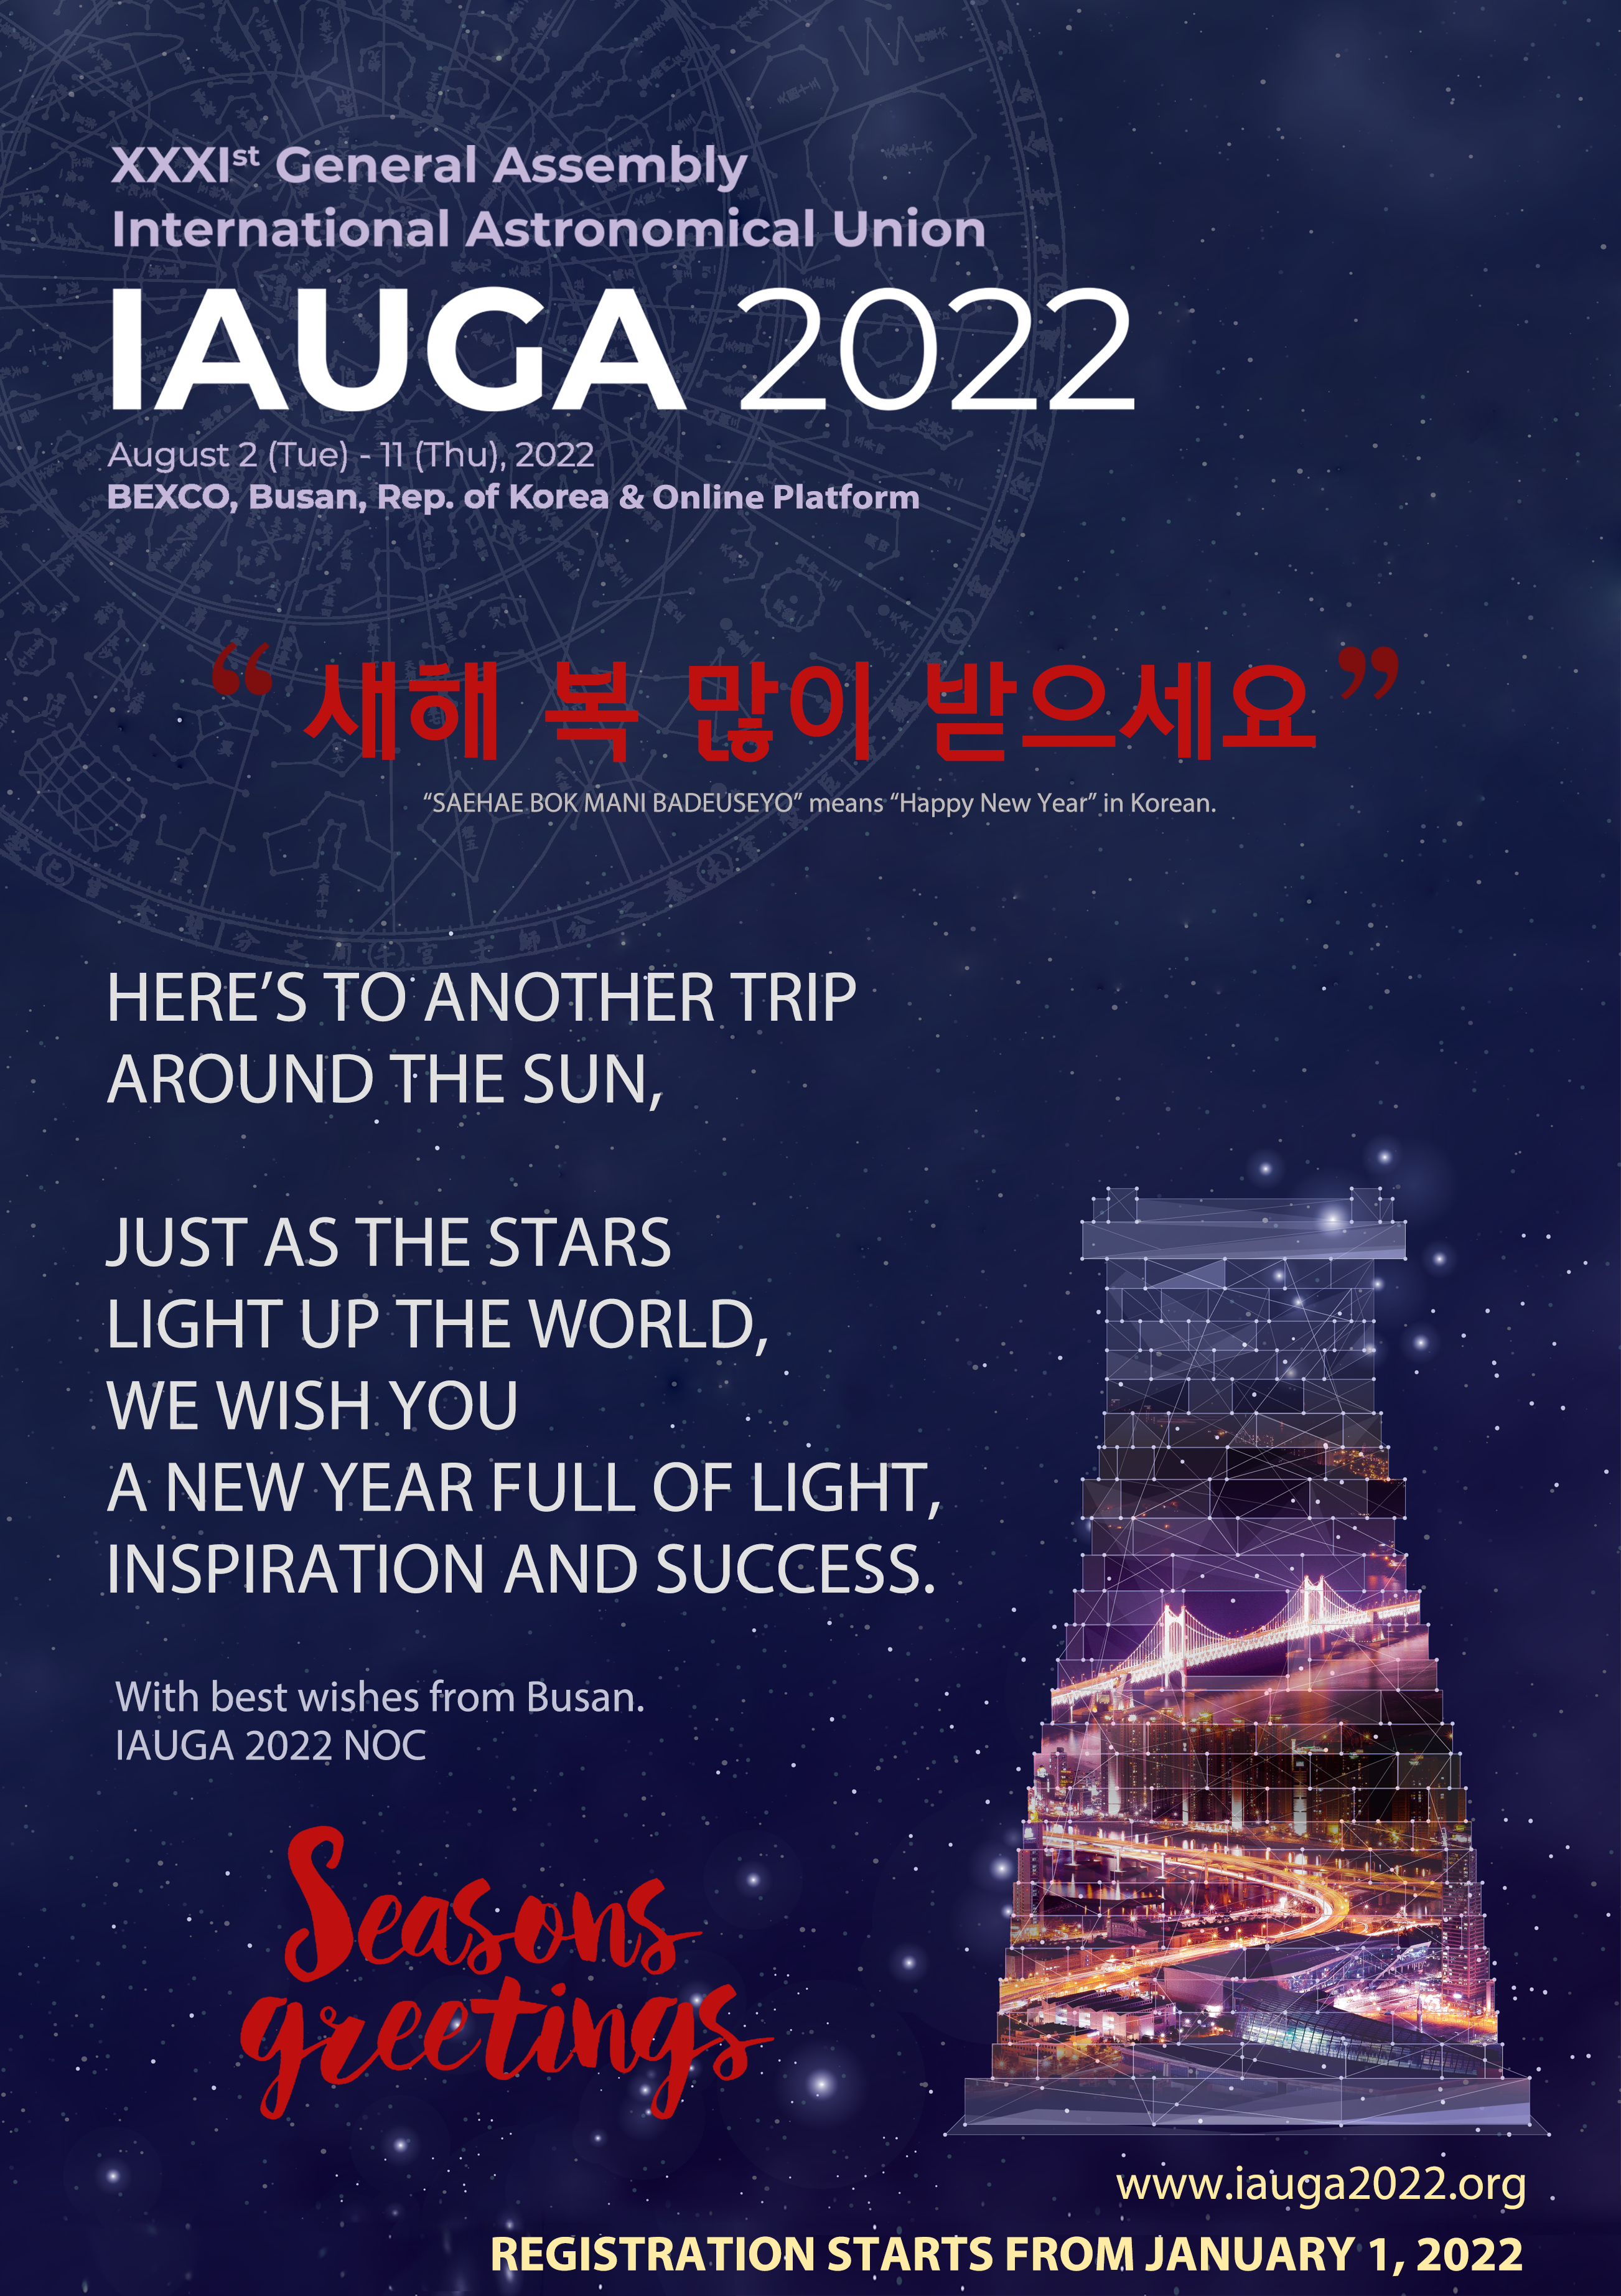

Season’s Greetings from the IAUGA2022 team

Season’s Greetings from the IAUGA2022 team.

Credit: IAU/GA2022